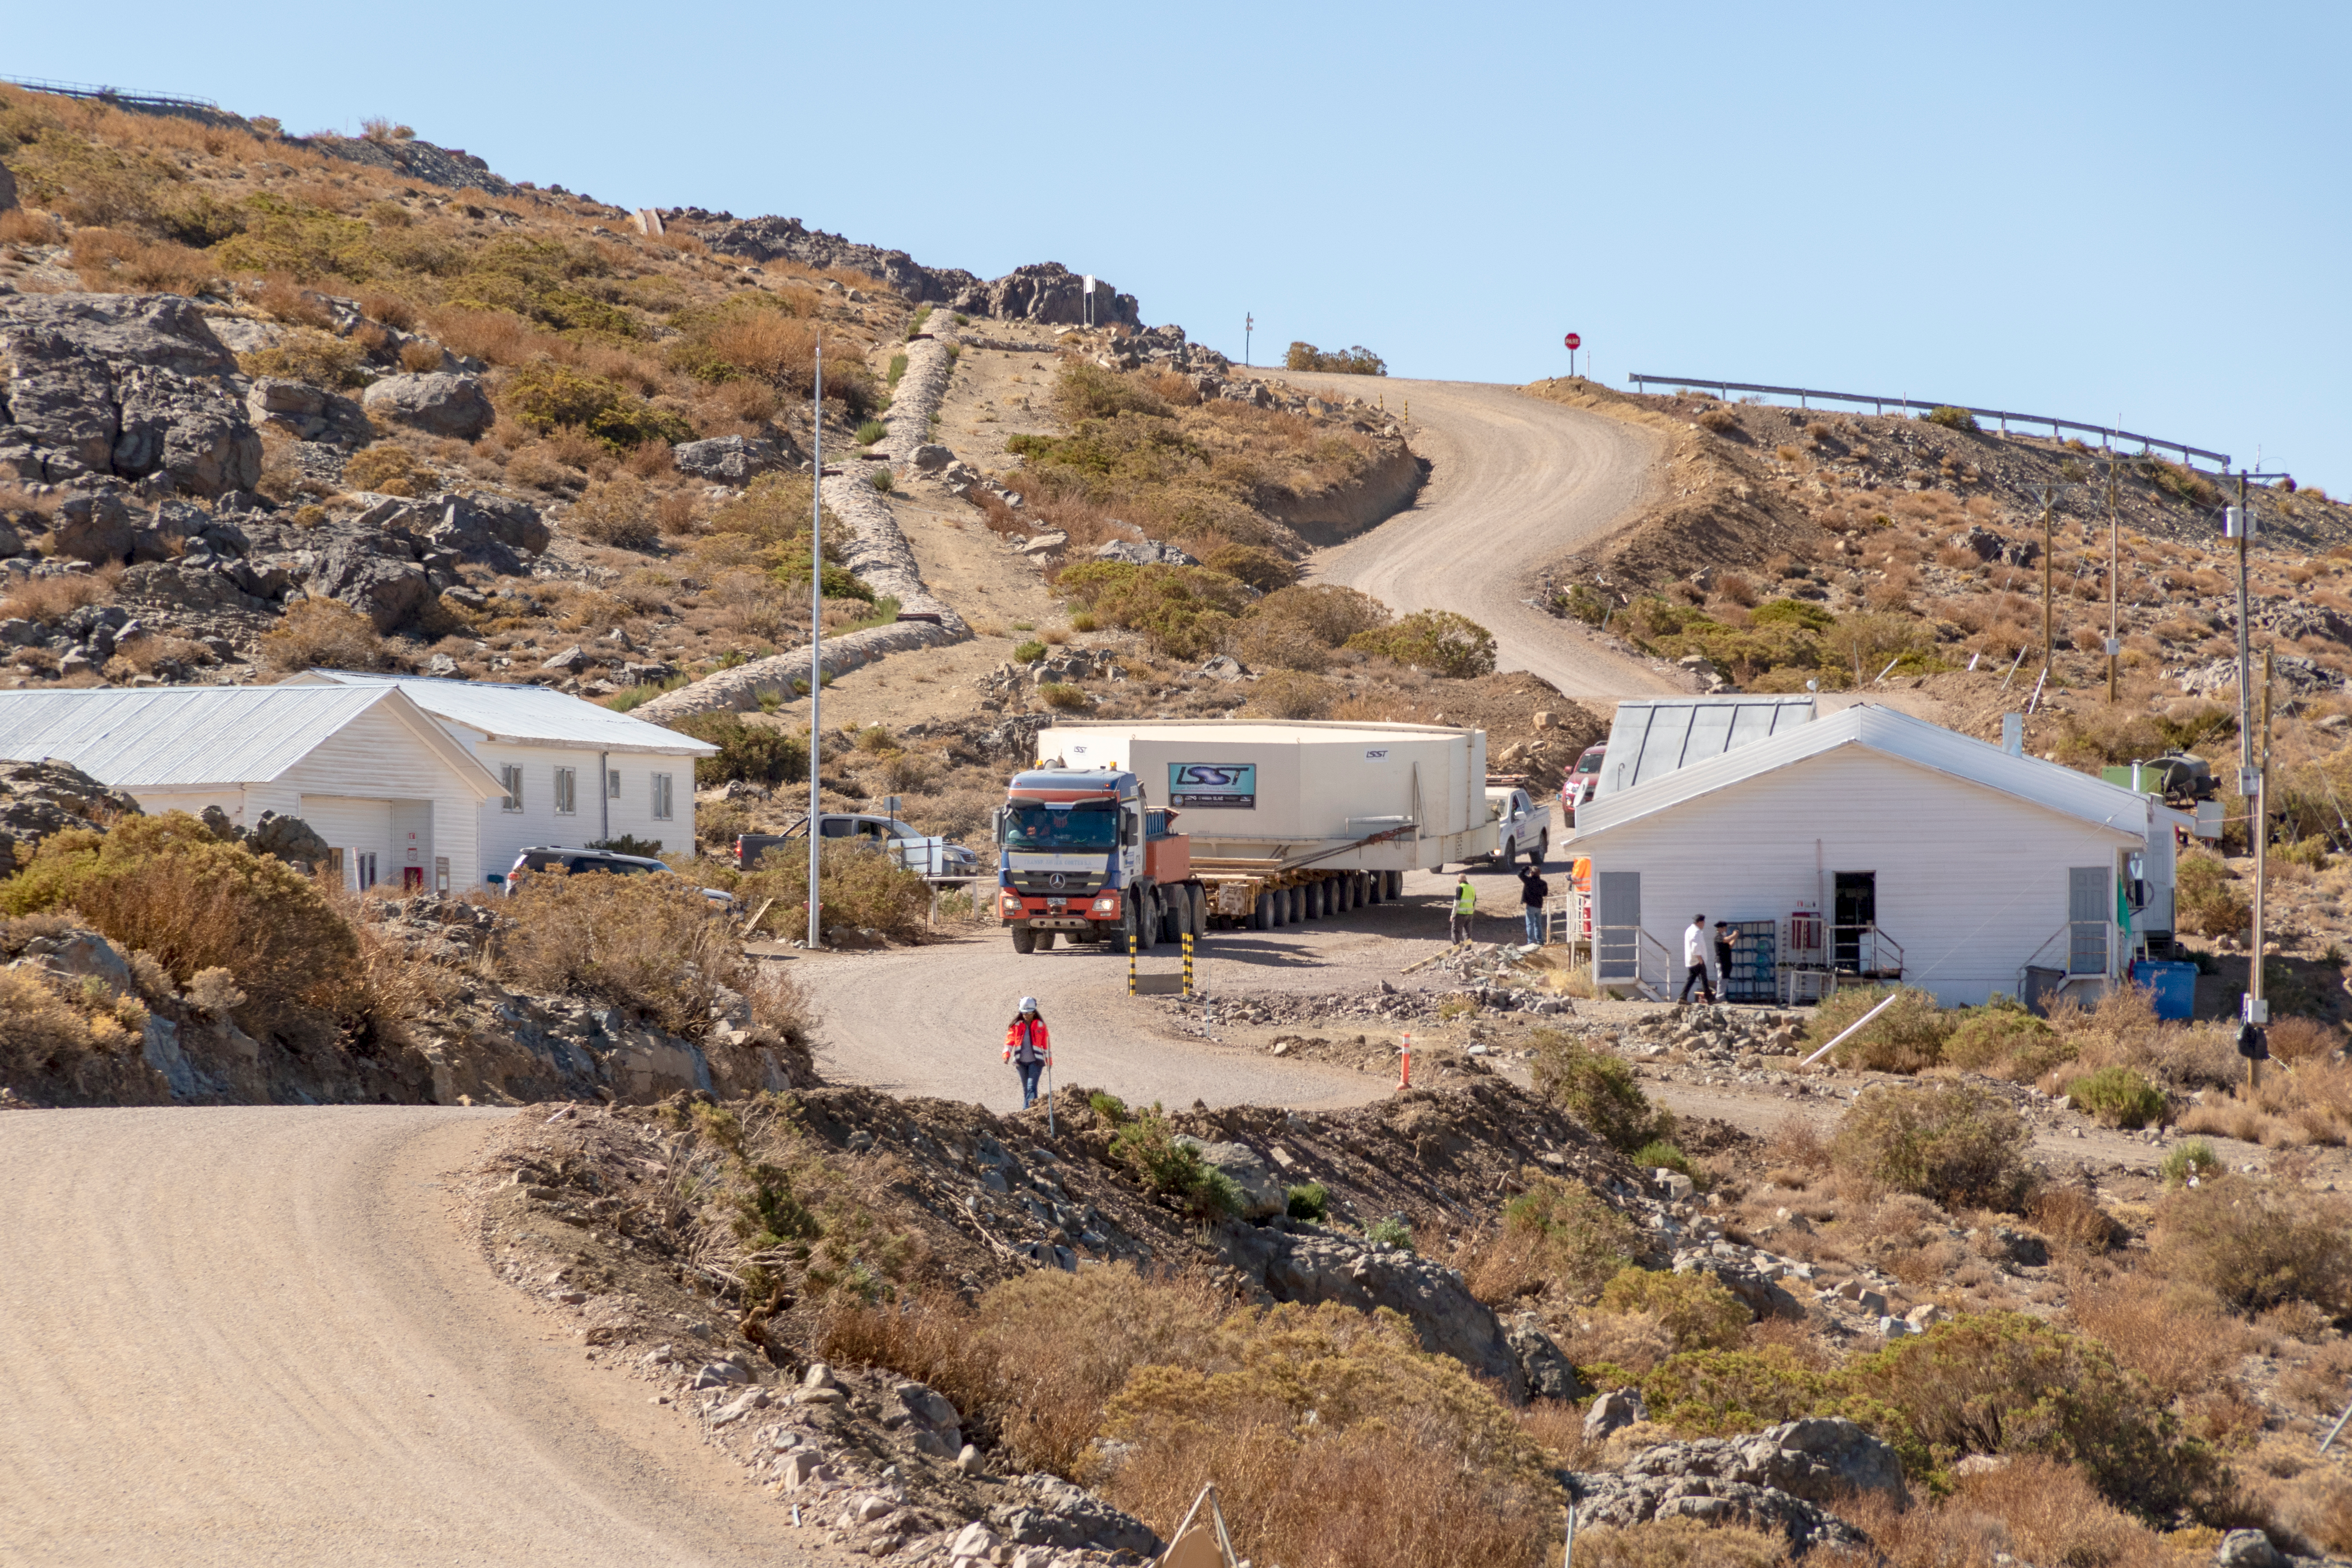

M1M3 Transported to the Summit

The LSST Primary/Tertiary Mirror (M1M3) arrived in the port of Coquimbo on May 7, and was transported to the LSST summit facility building over the next several days. It arrived on the summit on May 11, 2019.

Credit: Rubin Observatory/NSF/AURA